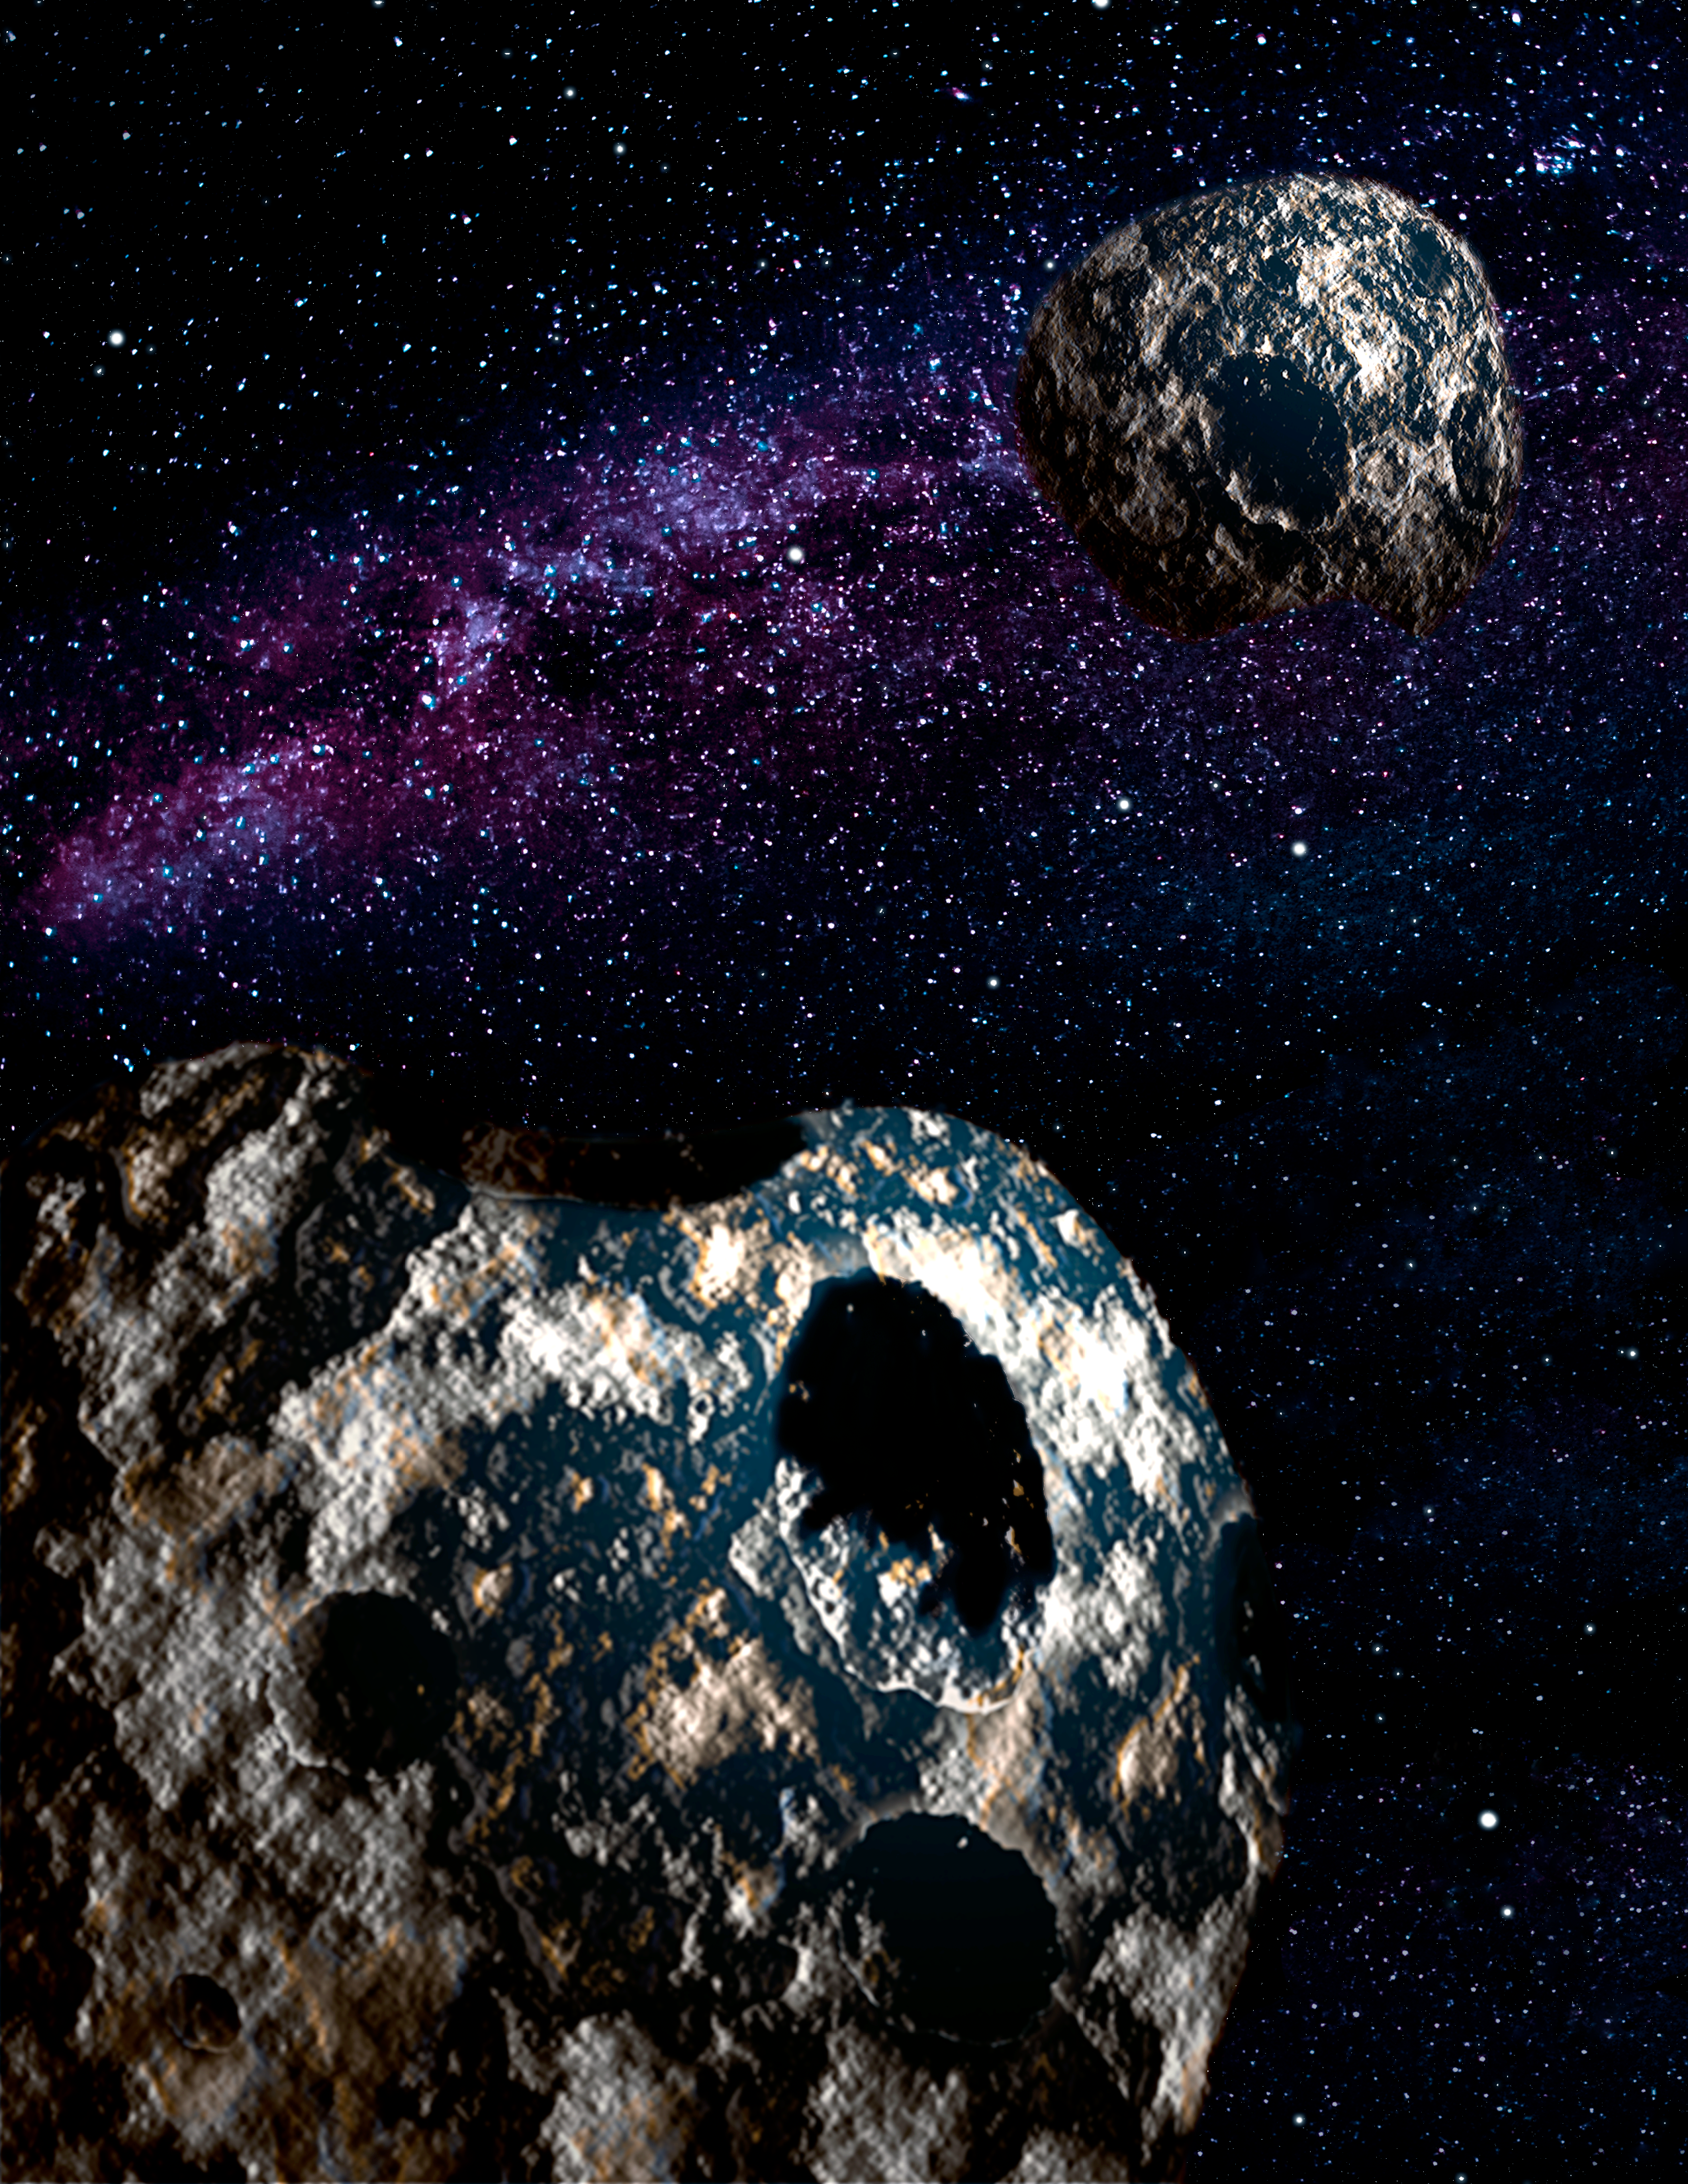

Planetoid Pairs Reveal a Kinder, Gentler Neptune

Artist’s conception of a loosely tethered binary planetoid pair like those studied by Fraser et al. in this work which led to the conclusion that Neptune’s shepherding of them to the Kuiper Belt as gradual and gentle in nature.

Credit: Gemini Observatory/AURA, artwork by Joy Pollard.